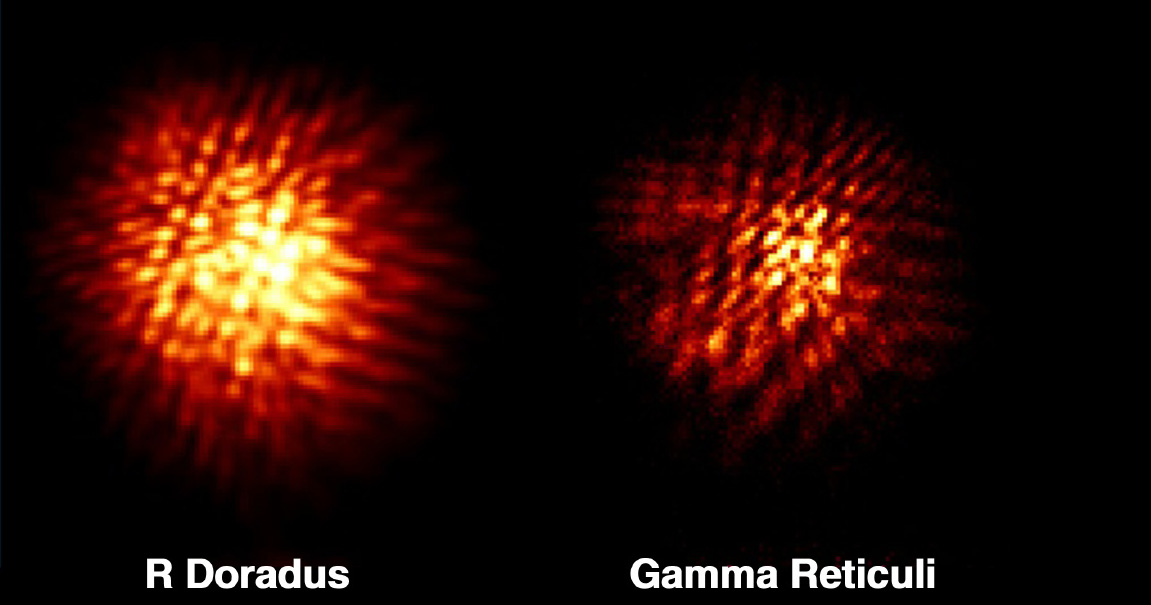

The biggest star in the sky

This is an IR Observation of R Doradus, a variable star in the constellation of Dorado (the Swordfish), located in the far southern sky. R Doradus is a variable star with a period of about 338 days, changing its magnitude from approximately 4.8 at maximum (when it is visible with the unaided eye) to 6.6 at minimum (when it requires a small telescope). R Doradus is approximately 200 light-years away.

The measured size implies that it has a physical diameter of 370 +- 50 times that of the Sun, or well over 250 million km! If R Doradus would be placed at the centre of the Solar System, its surface would be outside of the orbit of Mars. Although even bigger stars are known — Betelgeuse for one — none appears as large in the sky because they are all at greater distances. The very large apparent size of R Doradus is due to the combination of its relative proximity and large physical size.

Credit: ESO